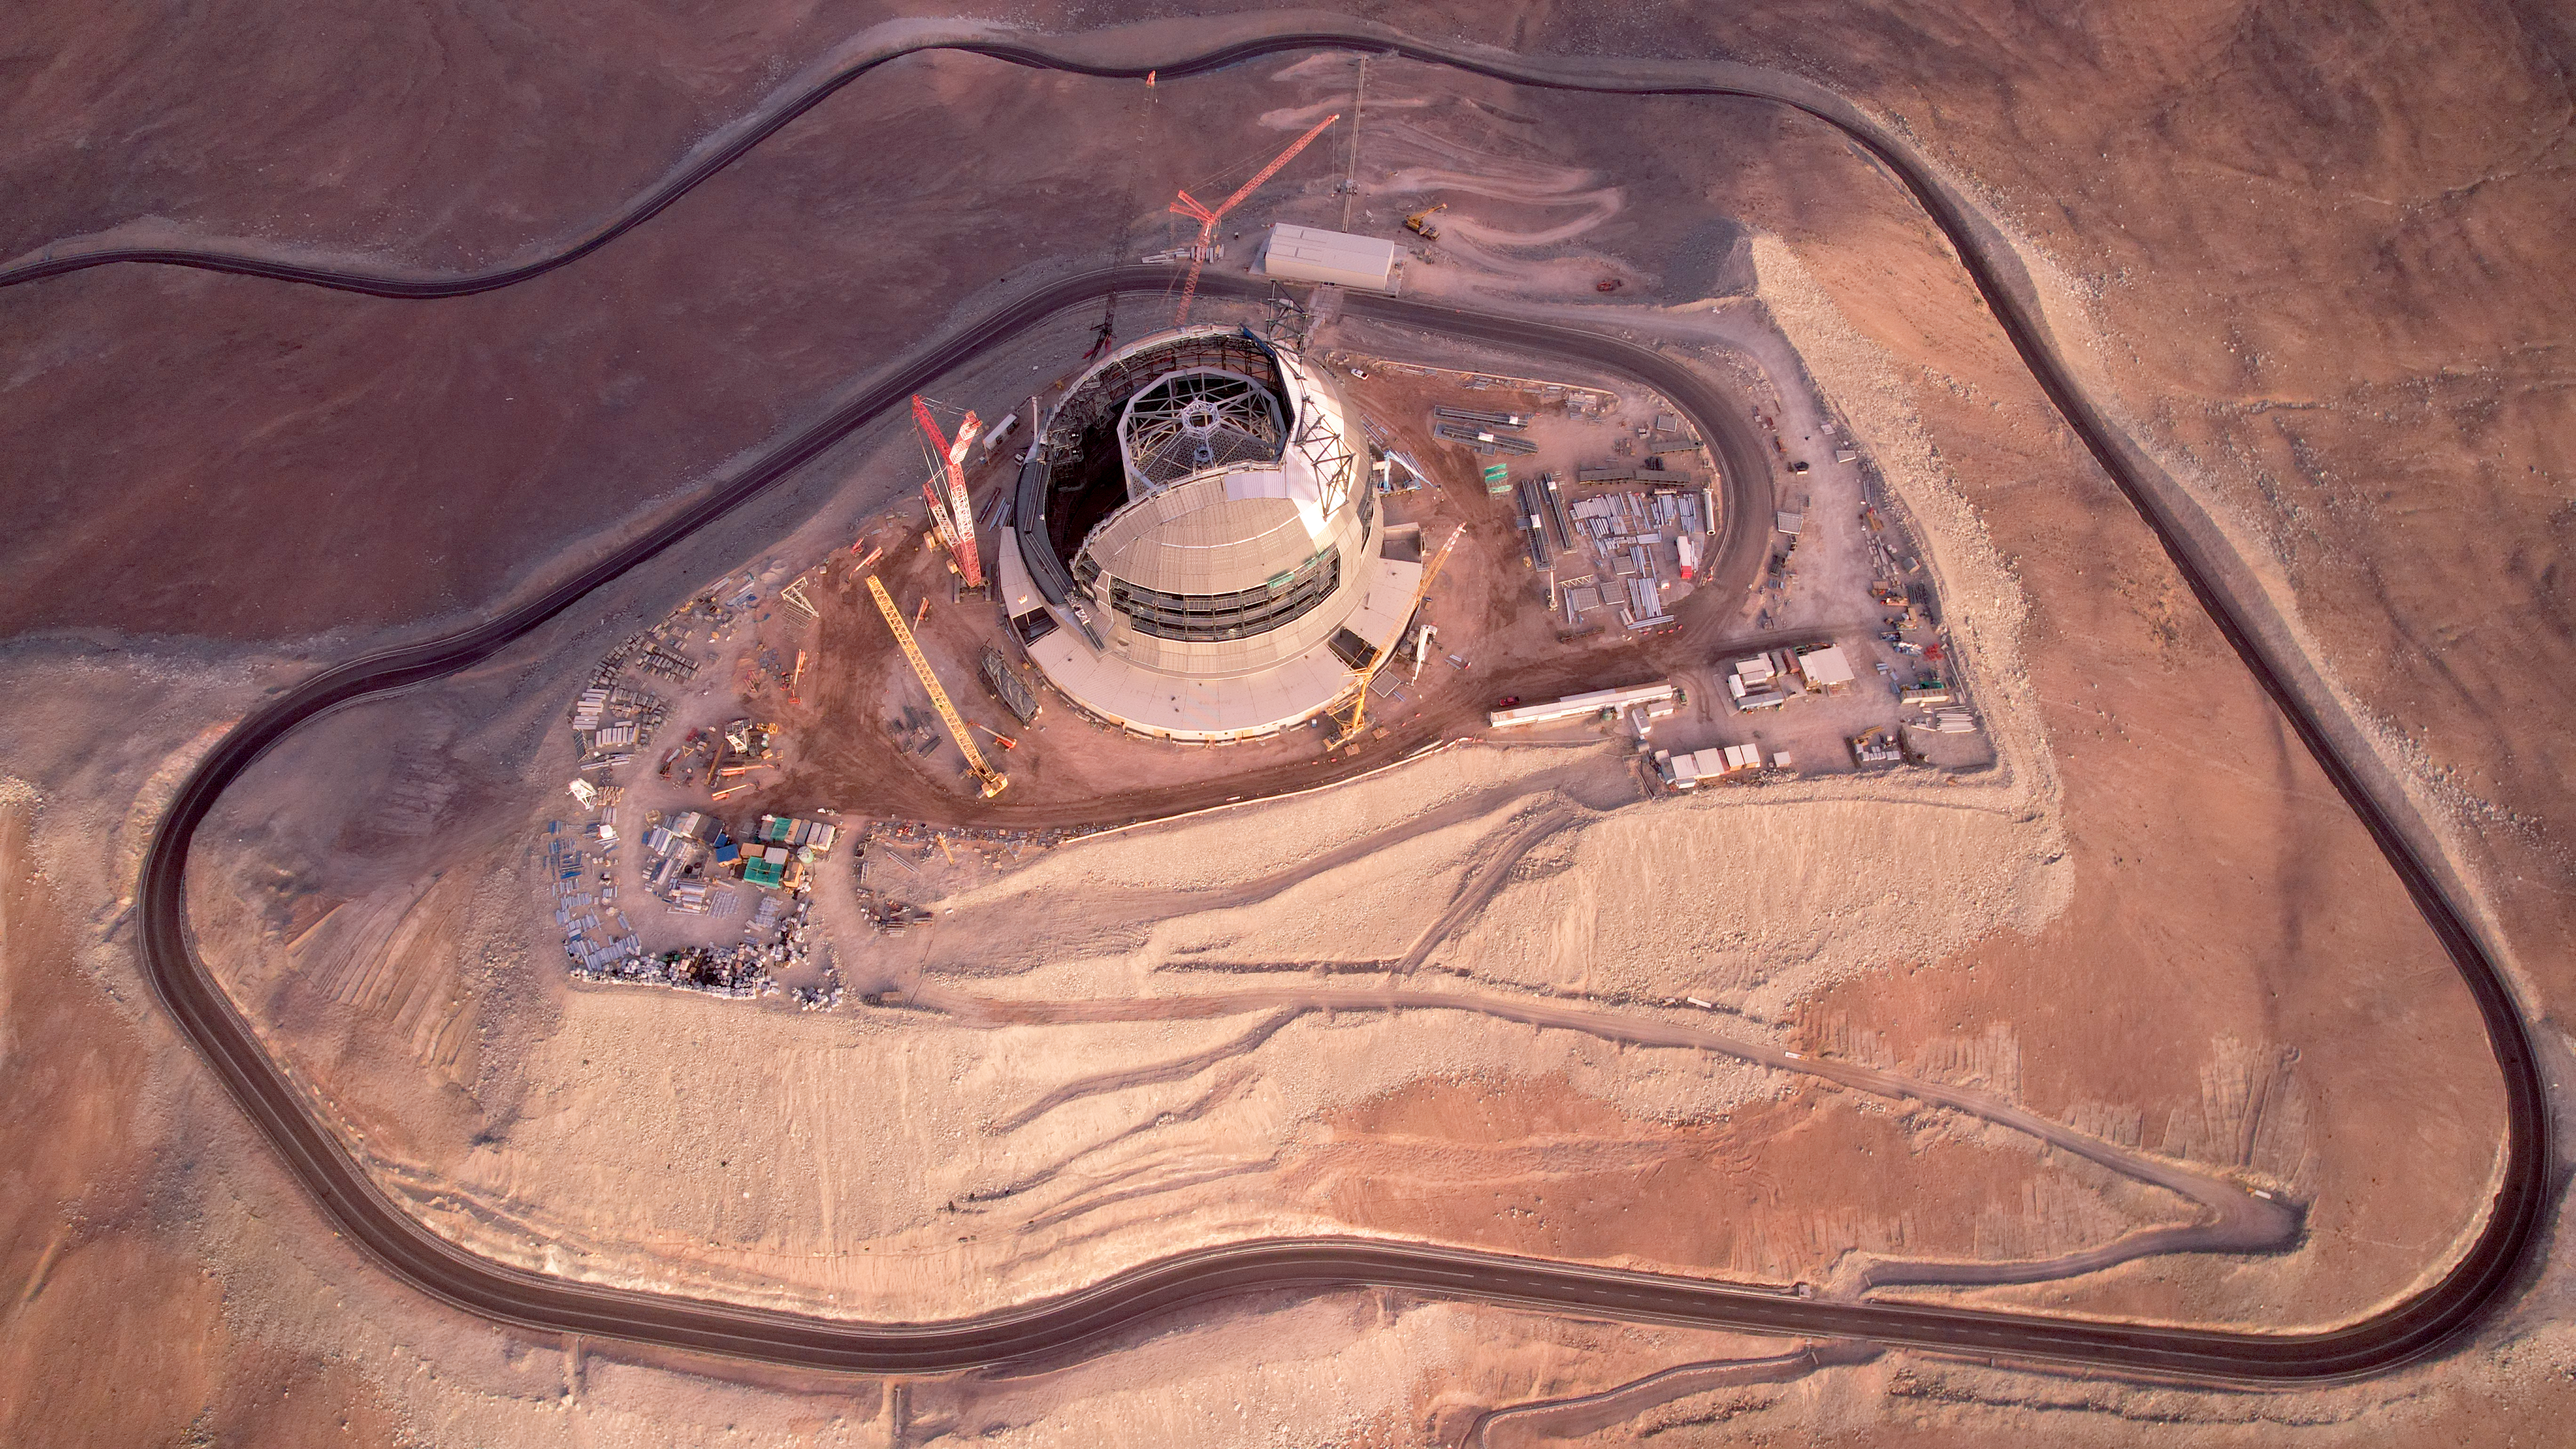

Carved out of the mountain

It's a long way to the top of Cerro Armazones, where ESO's Extremely Large Telescope (ELT) is steadily rising. In this drone shot from January 2025, the telescope might look small, but its rotating enclosure actually extends about 80 meters from the ground and measures 93 metres in diameter. The main structure of the telescope, which will hold its five mirrors, is clearly visible inside the dome. The ELT's primary mirror alone will have a diameter of 39 metres.

Credit: ESO/G. Vecchia